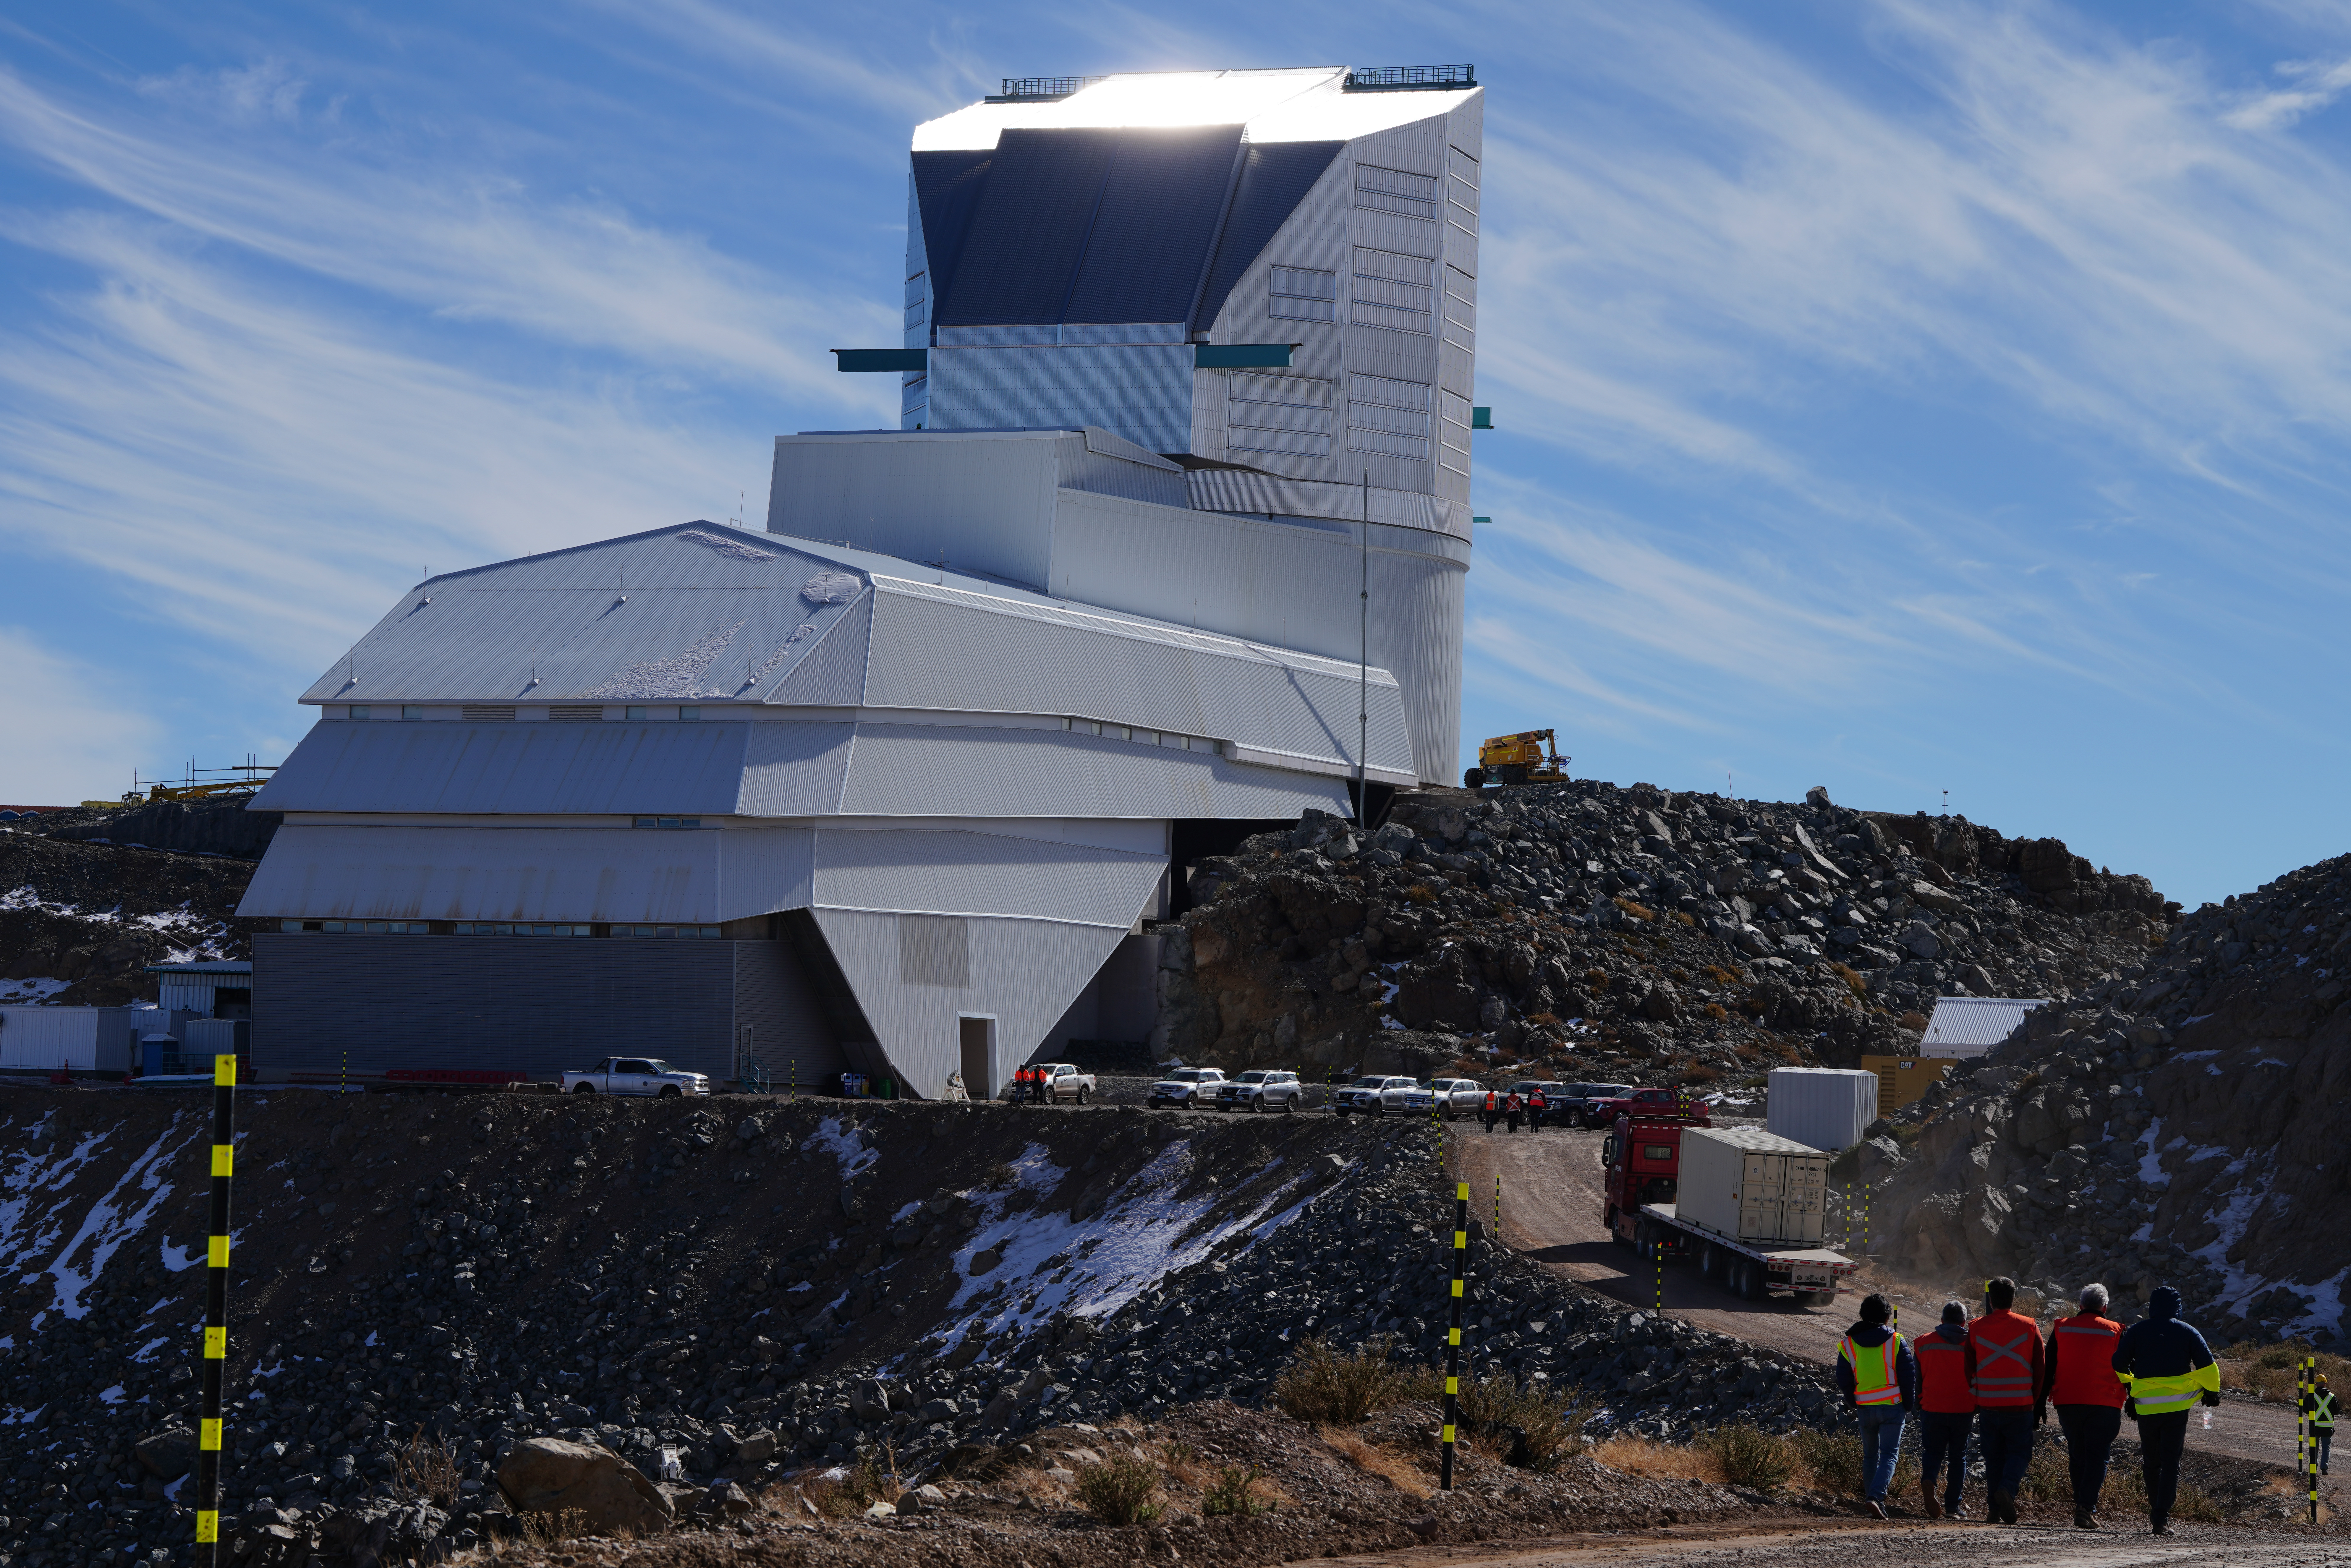

LSST Camera Travels to Cerro Pachón

The shipping crate holding the LSST Camera is transported the final 35 kilometers (21.7 miles) up the winding dirt road to the observatory on the summit of Cerro Pachón.

Credit: RubinObs/NOIRLab/SLAC/NSF/DOE/AURA/H. Stockebrand